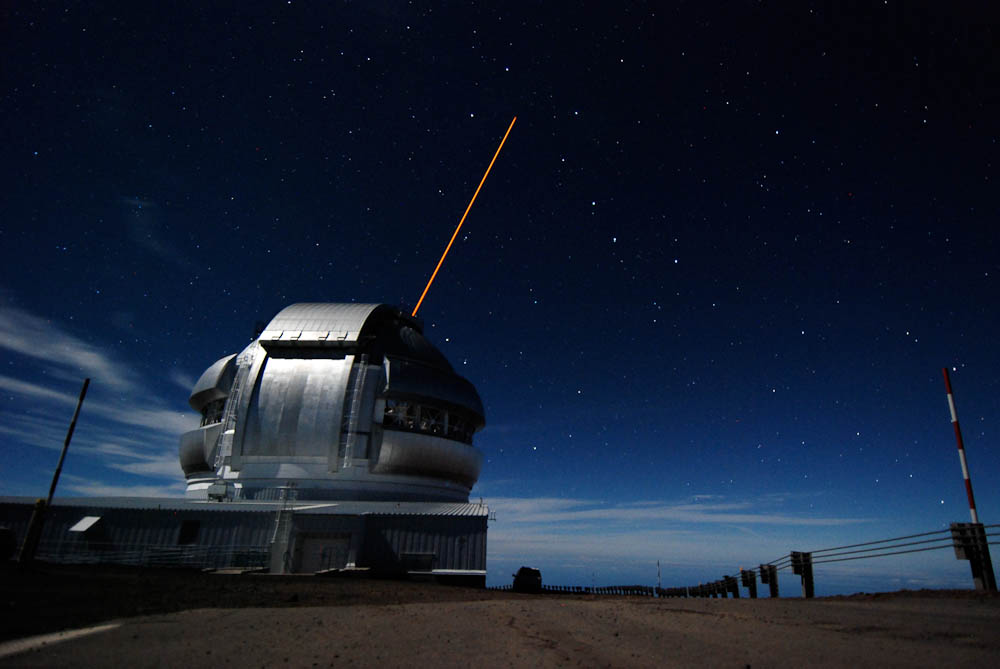

Gemini North's Laser & the Big Dipper

Here is a recent image taken of the Gemini North Observatory on Mauna Kea while propagating the Adaptive Optics Laser Guide Star into the heart of the Big Dipper.

Credit: Stéphane Courteau/Queen's University